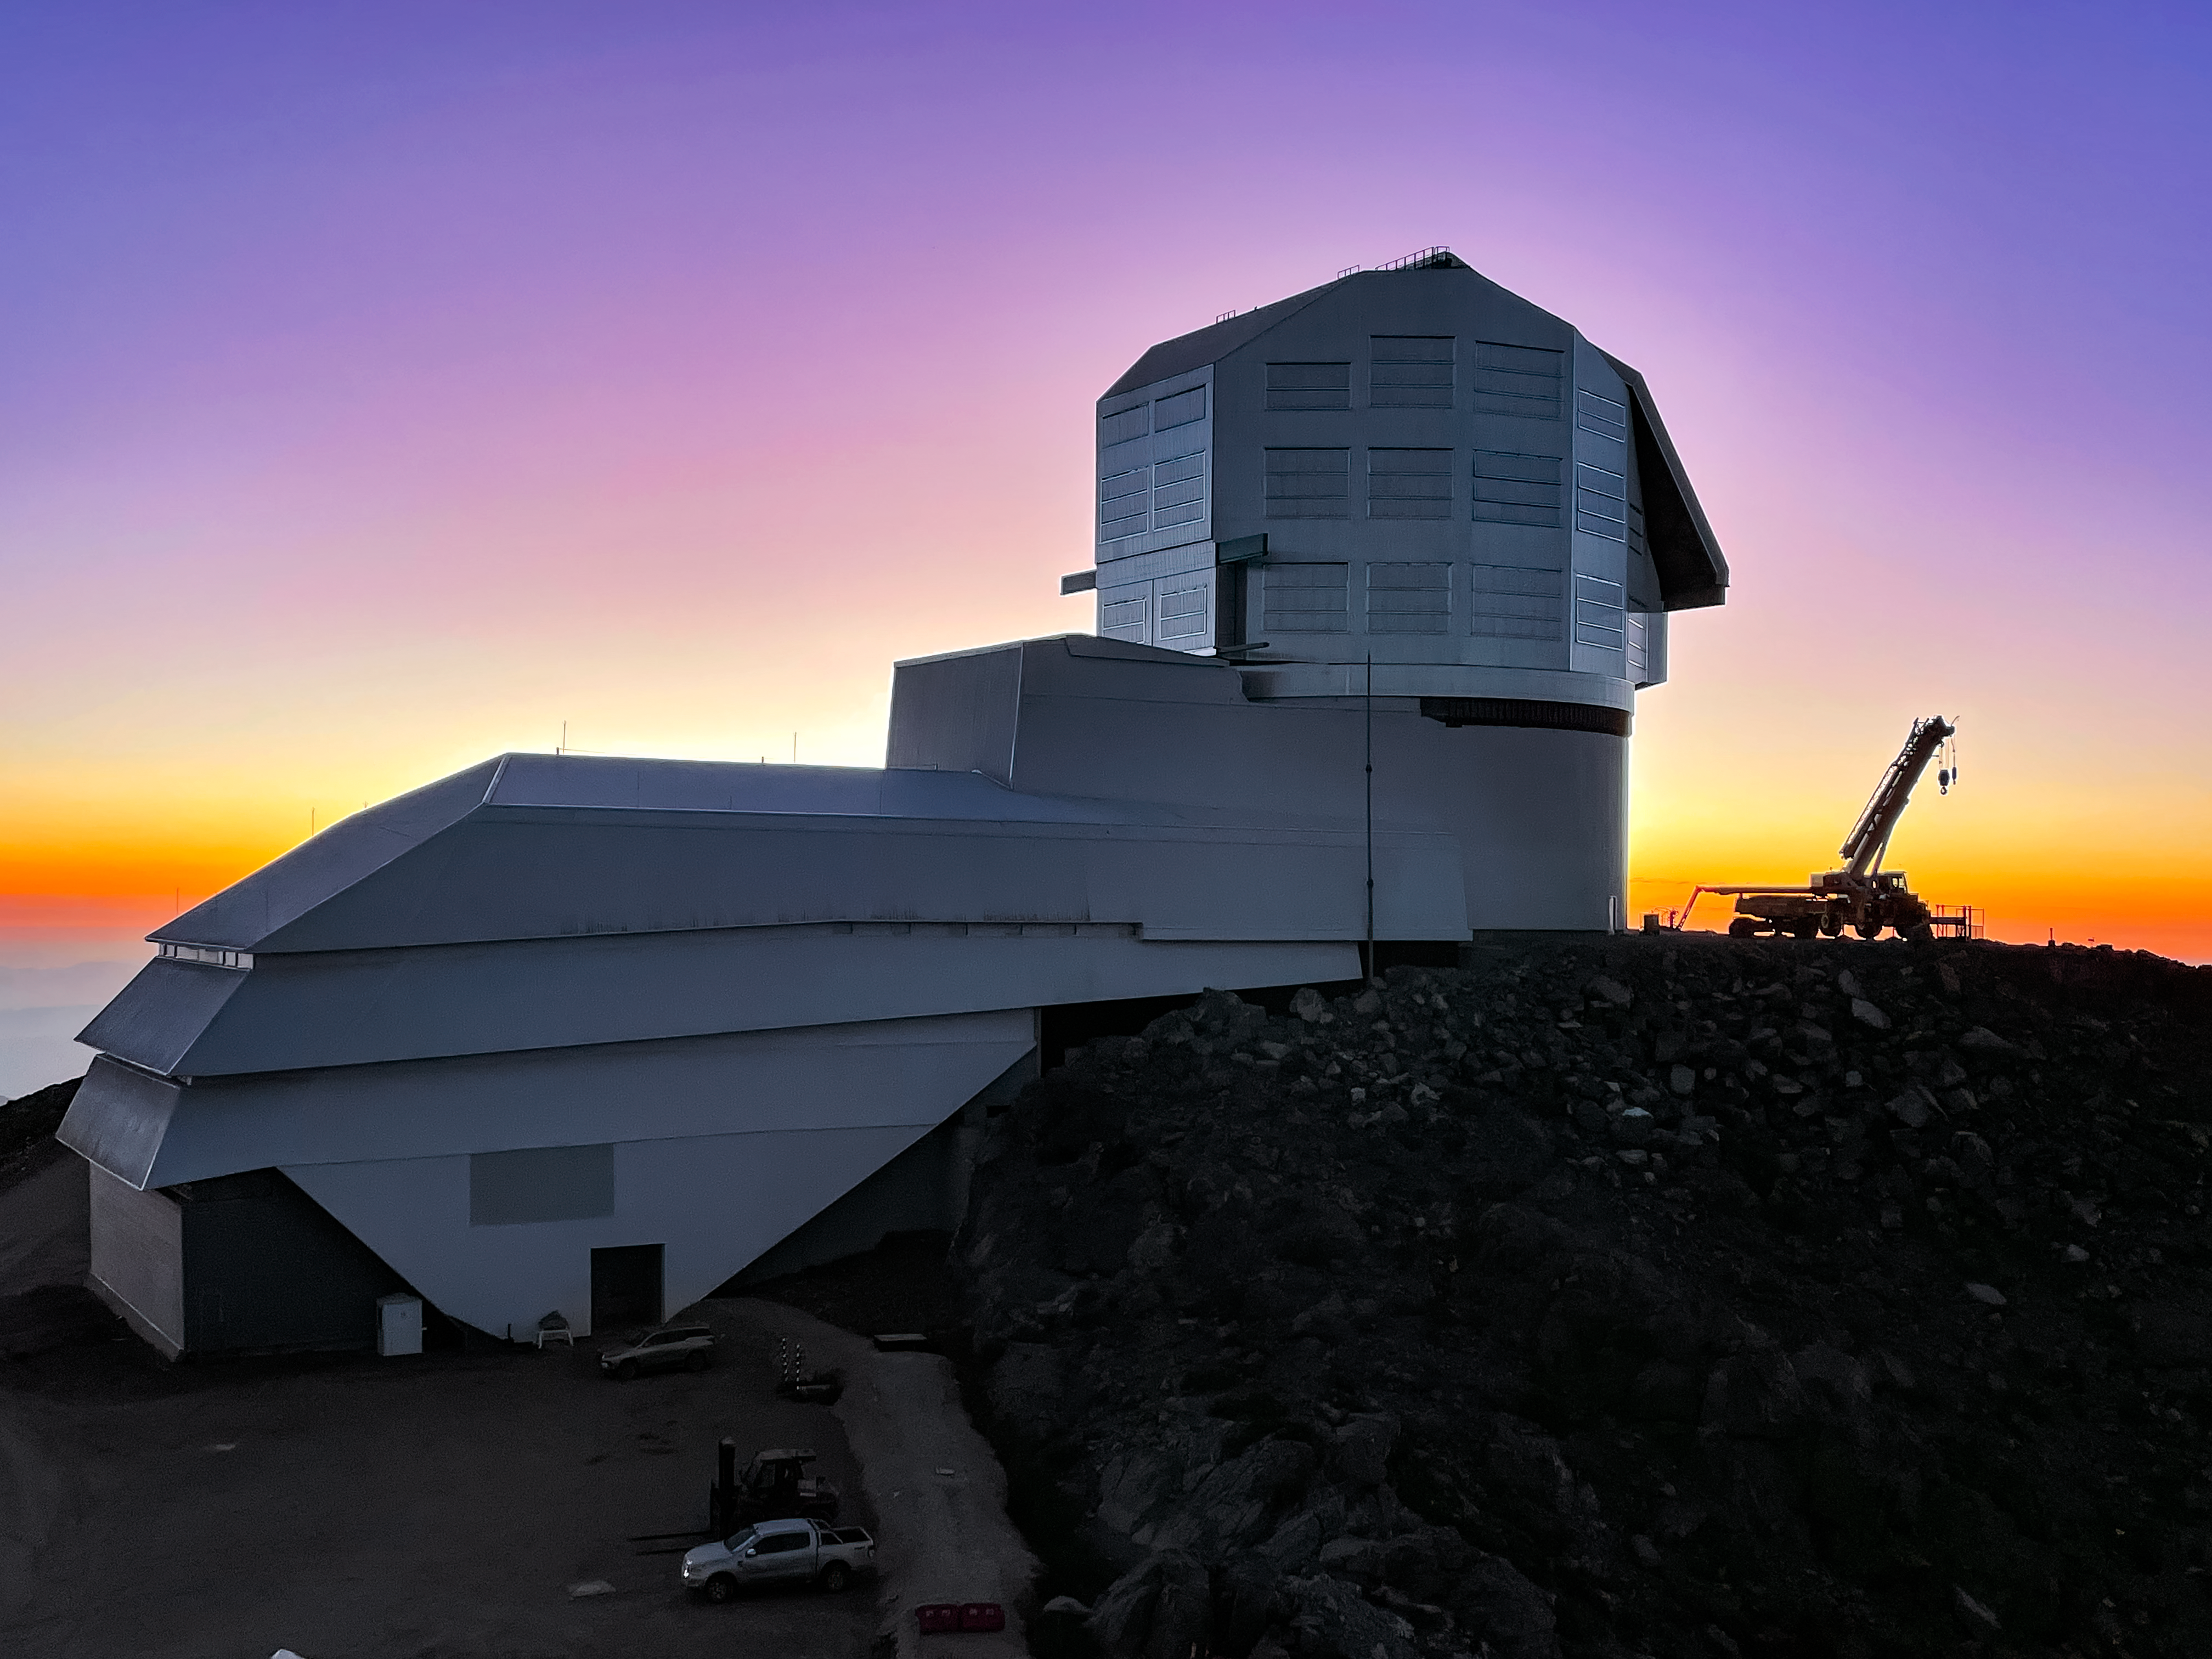

Close-up of Rubin and Crane After Sunset

The Rubin Observatory just after sunset, featuring a construction crane on the right.

Credit: RubinObs/NOIRLab/SLAC/NSF/DOE/AURA/A. Alexov